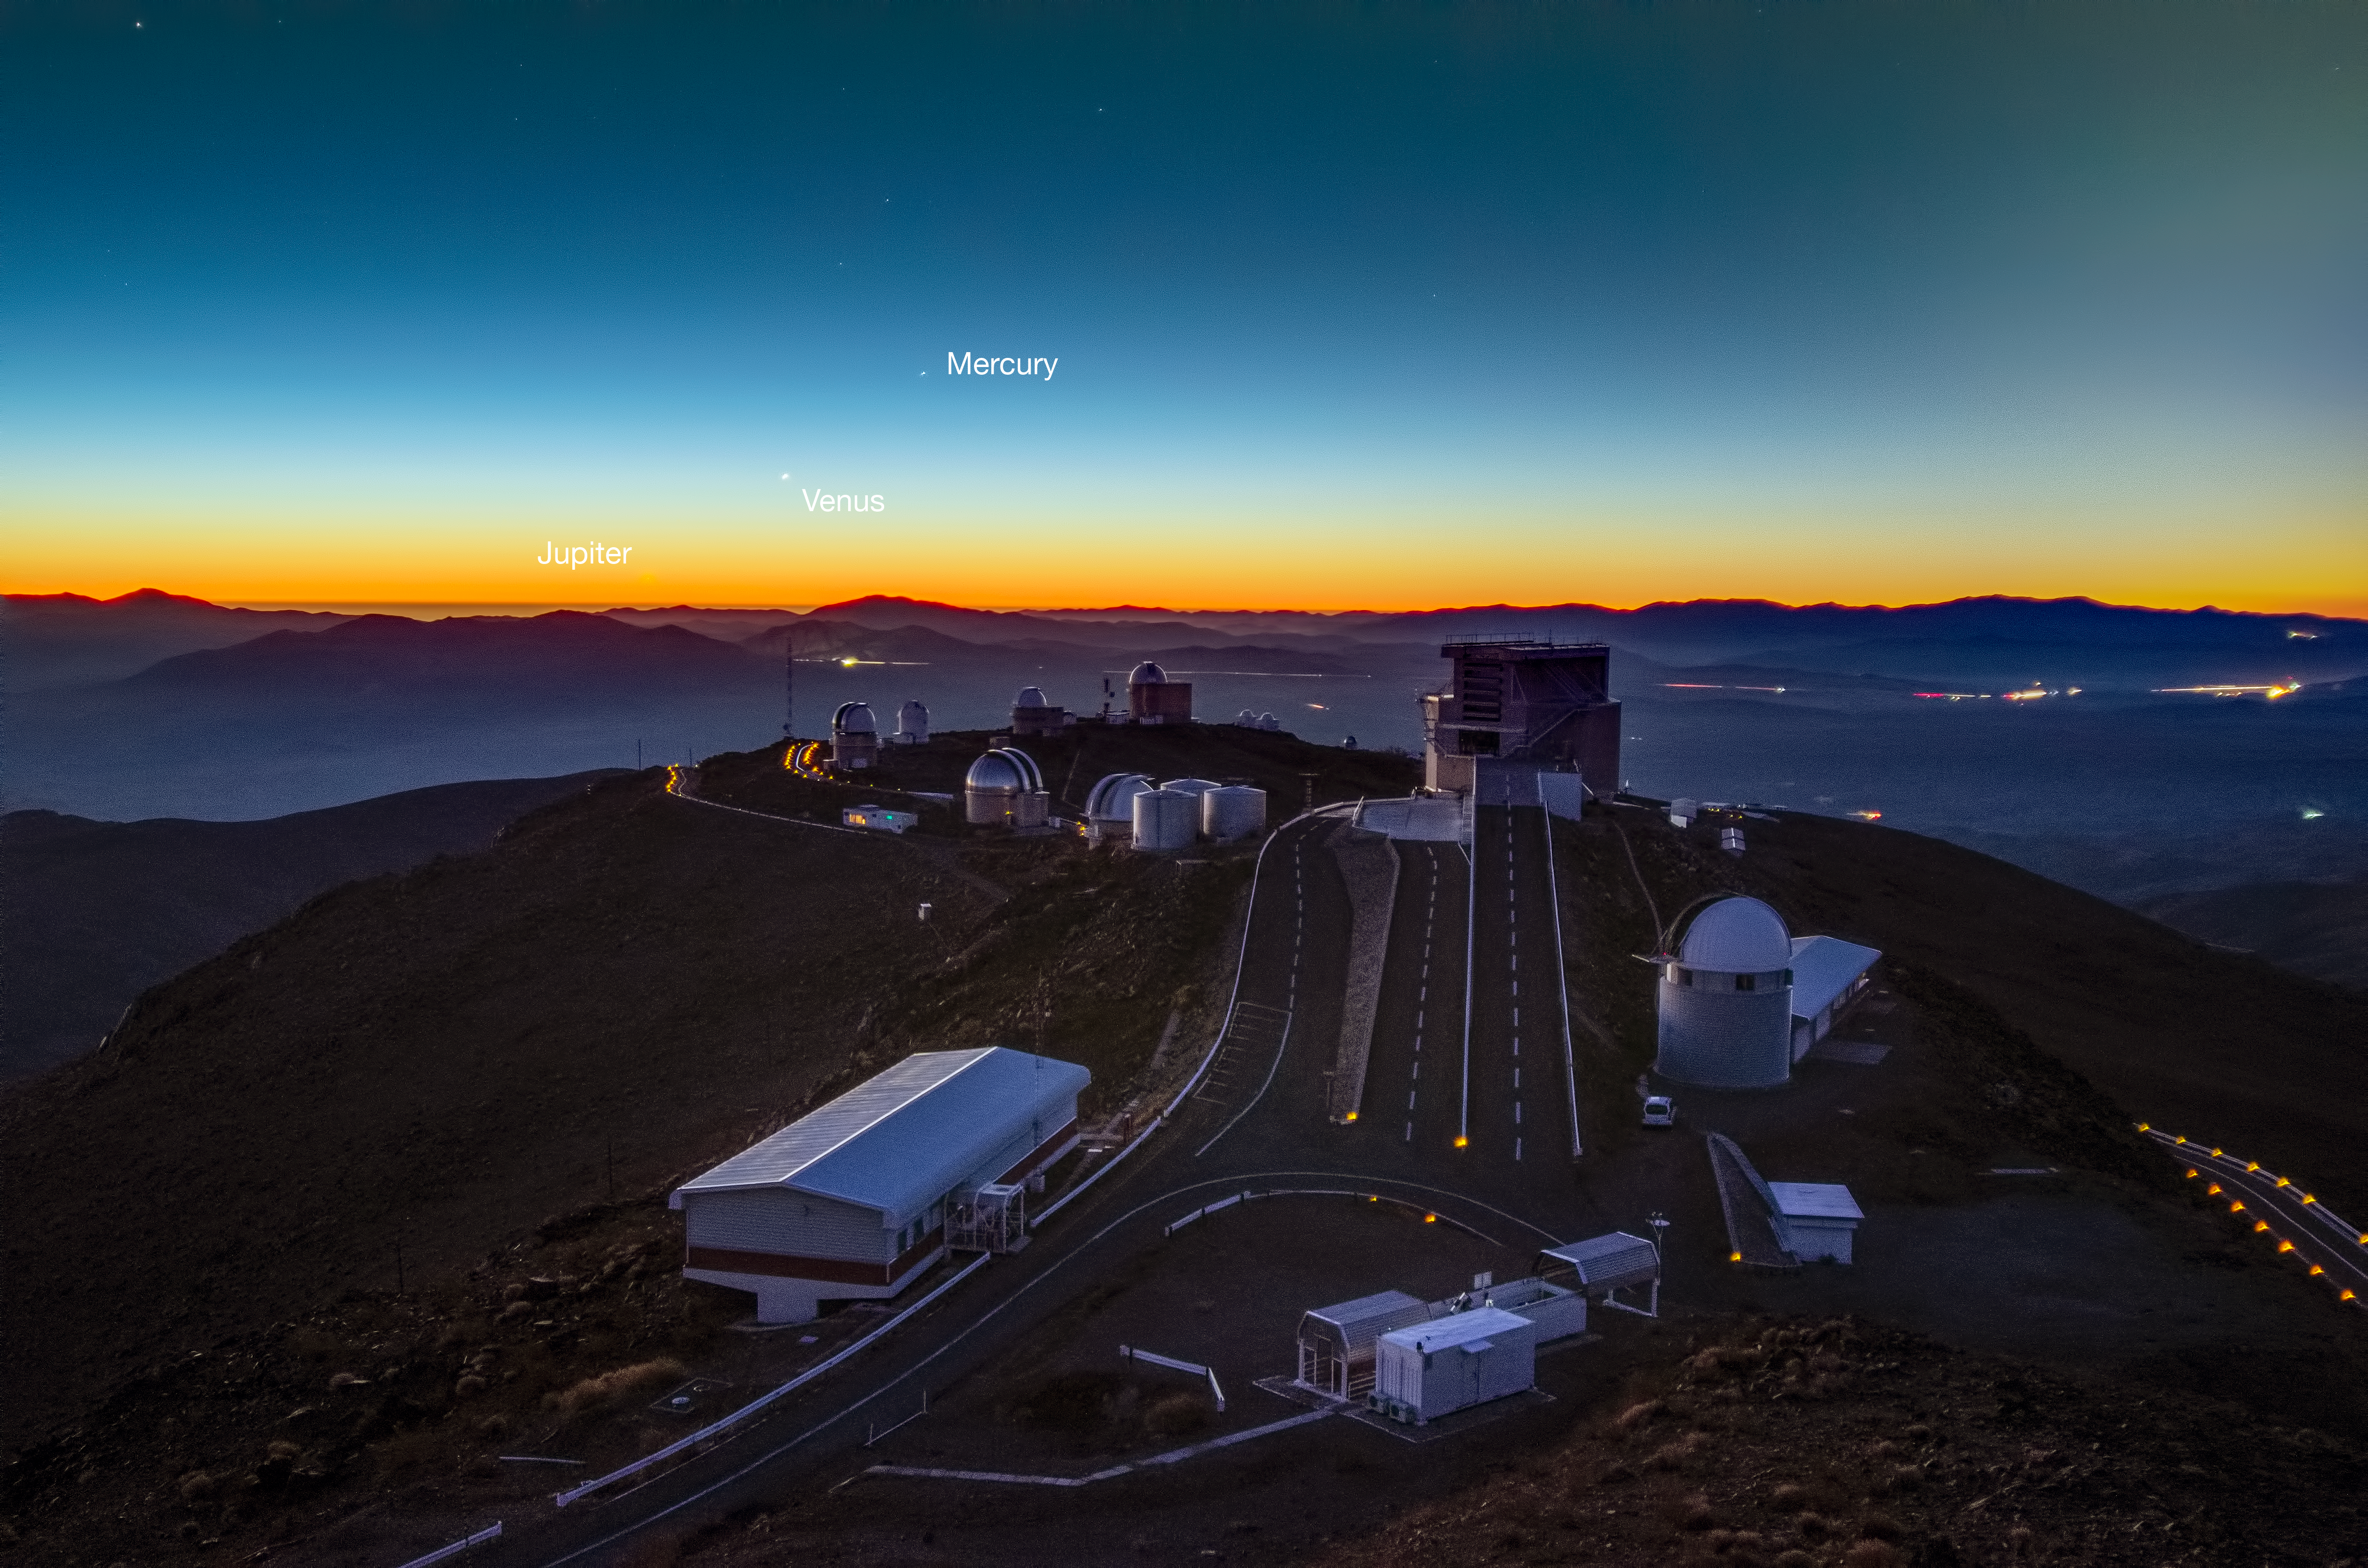

Planets align over La Silla (labelled)

This image, taken by David Jones, shows the alignment of three planets over the summit of ESO's telescopes in June 2013. Here the trio visible to the left of centre is composed of Jupiter (bottom left, almost invisible in orange sunset), Venus (centre), and Mercury (top right).

Credit: D. Jones/ESO